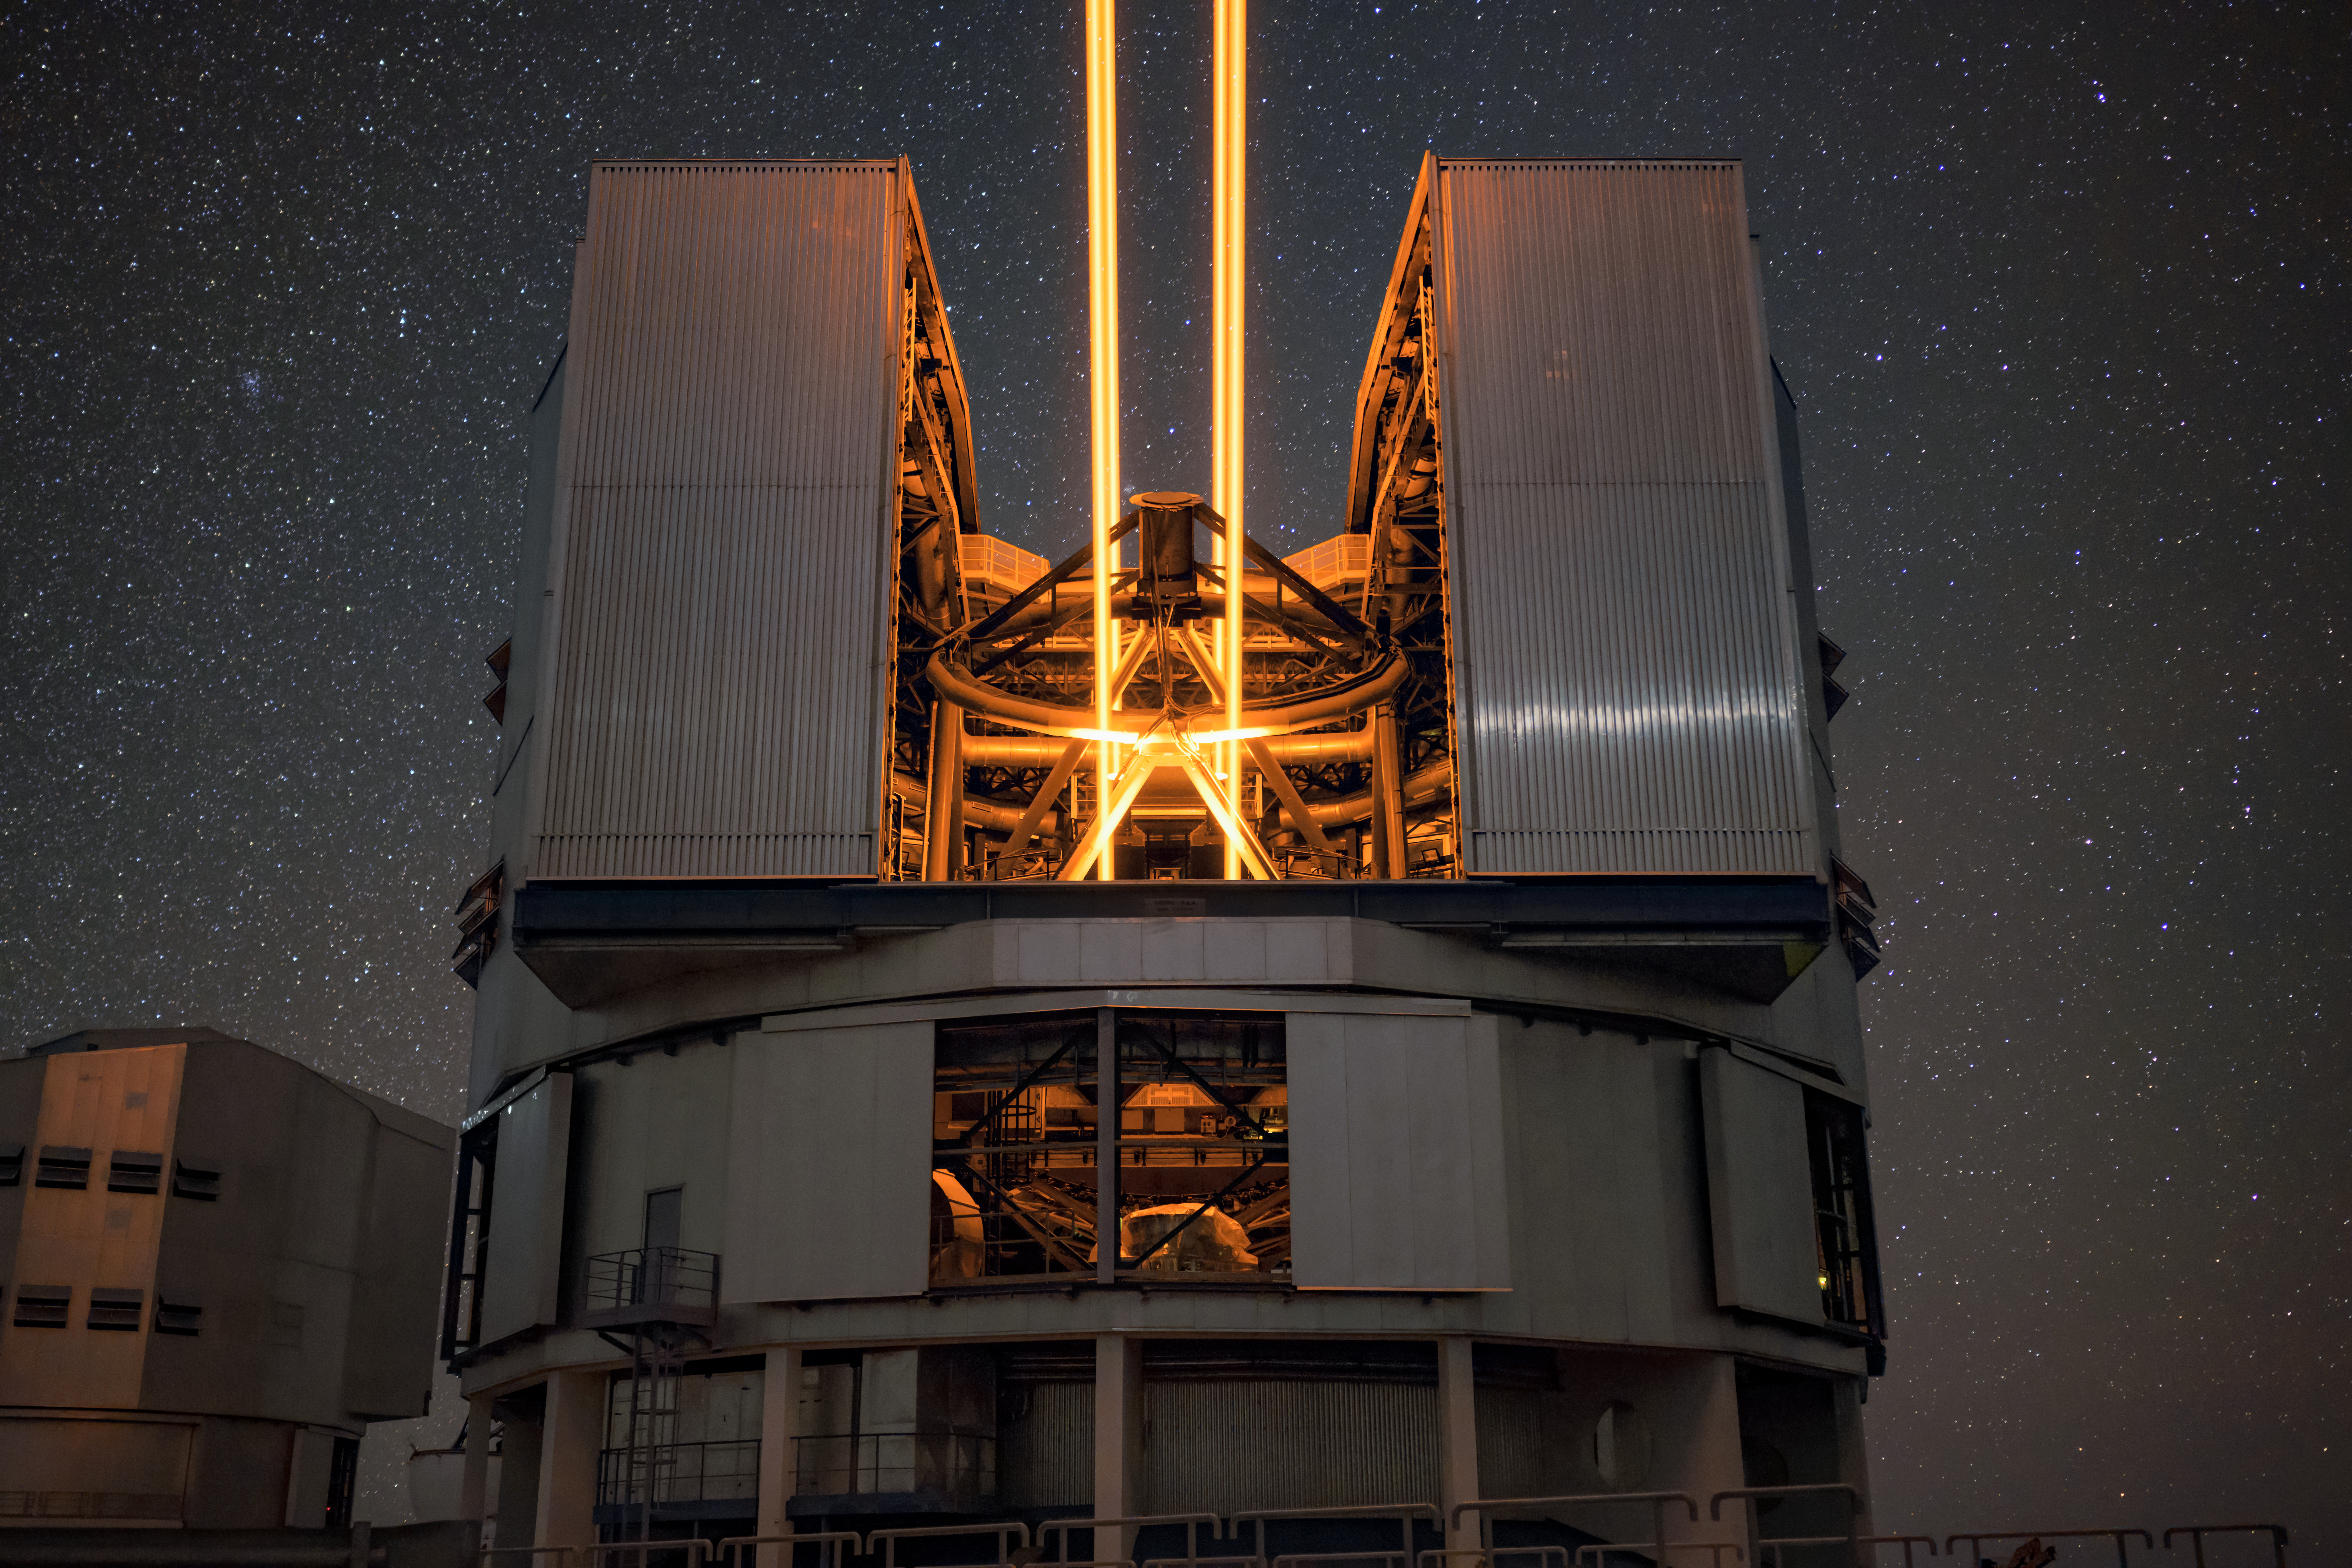

VLT laser guide star

The fourth Unit Telescope ESO's Very Large Telescope (VLT), also known as Yepun, is seen here launching its powerful laser beam into the night sky. This creates an artificial star in Earth's mesophere, which acts as a reference for the VLT's adaptive optics system and corrects for atmospheric turbulence.

Credit: ESO/A. Ghizzi Panizza